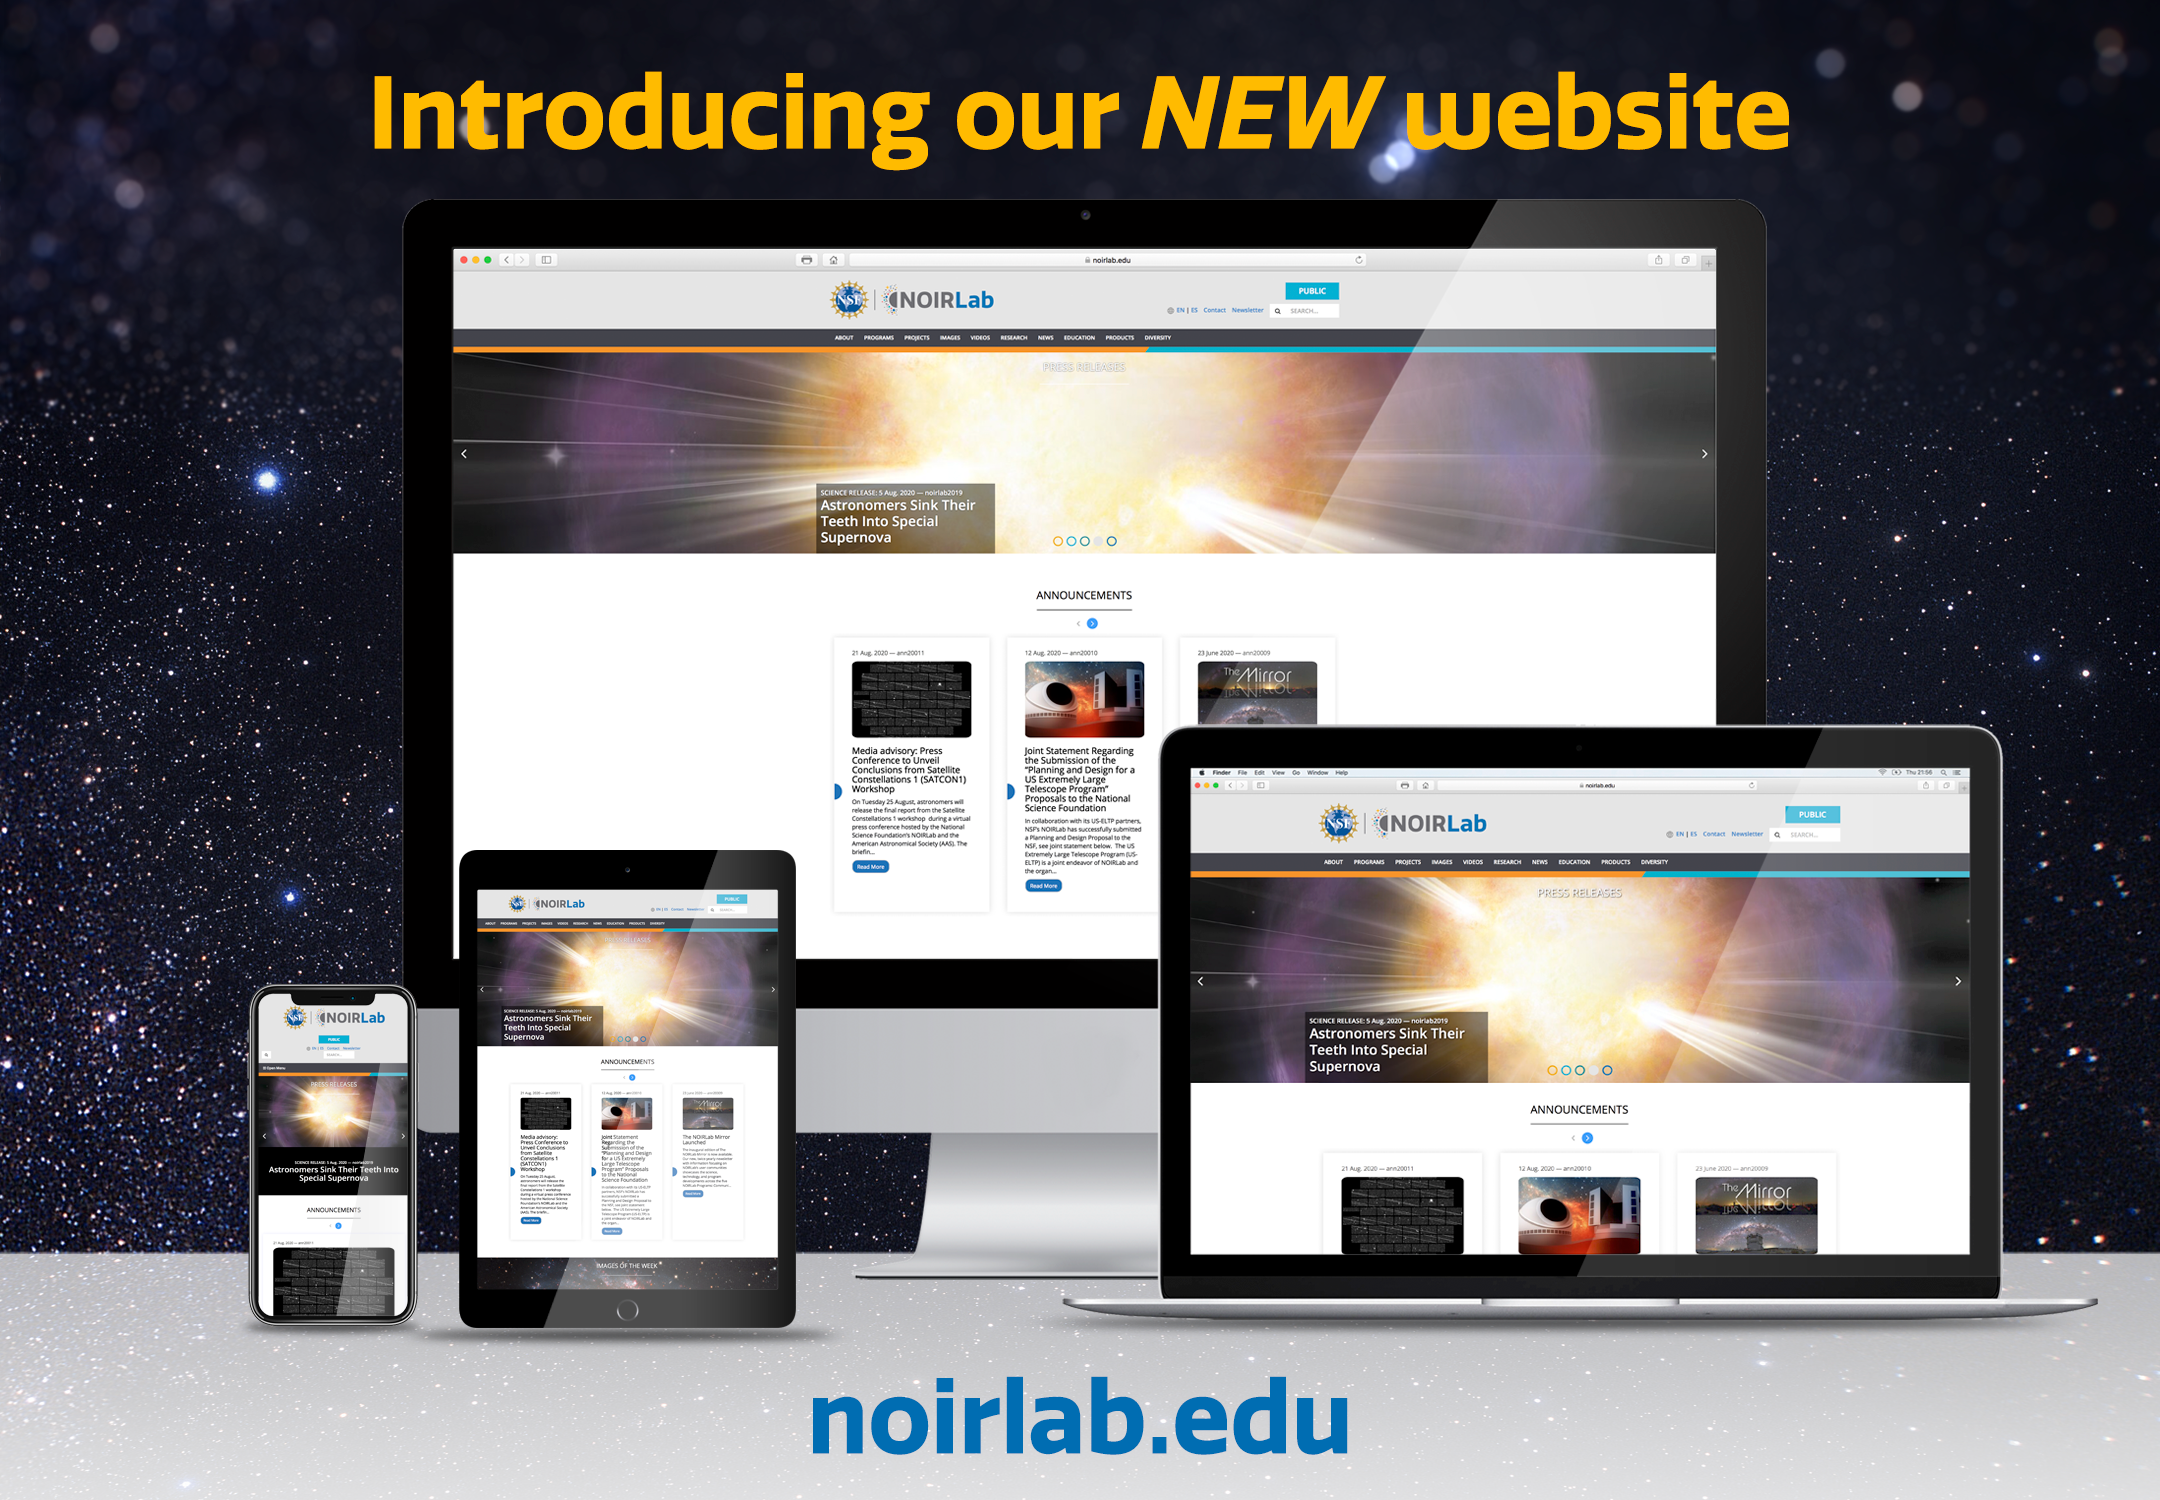

New NOIRLab Website

Credit: International Gemini Observatory/NOIRLab/NSF/AURA